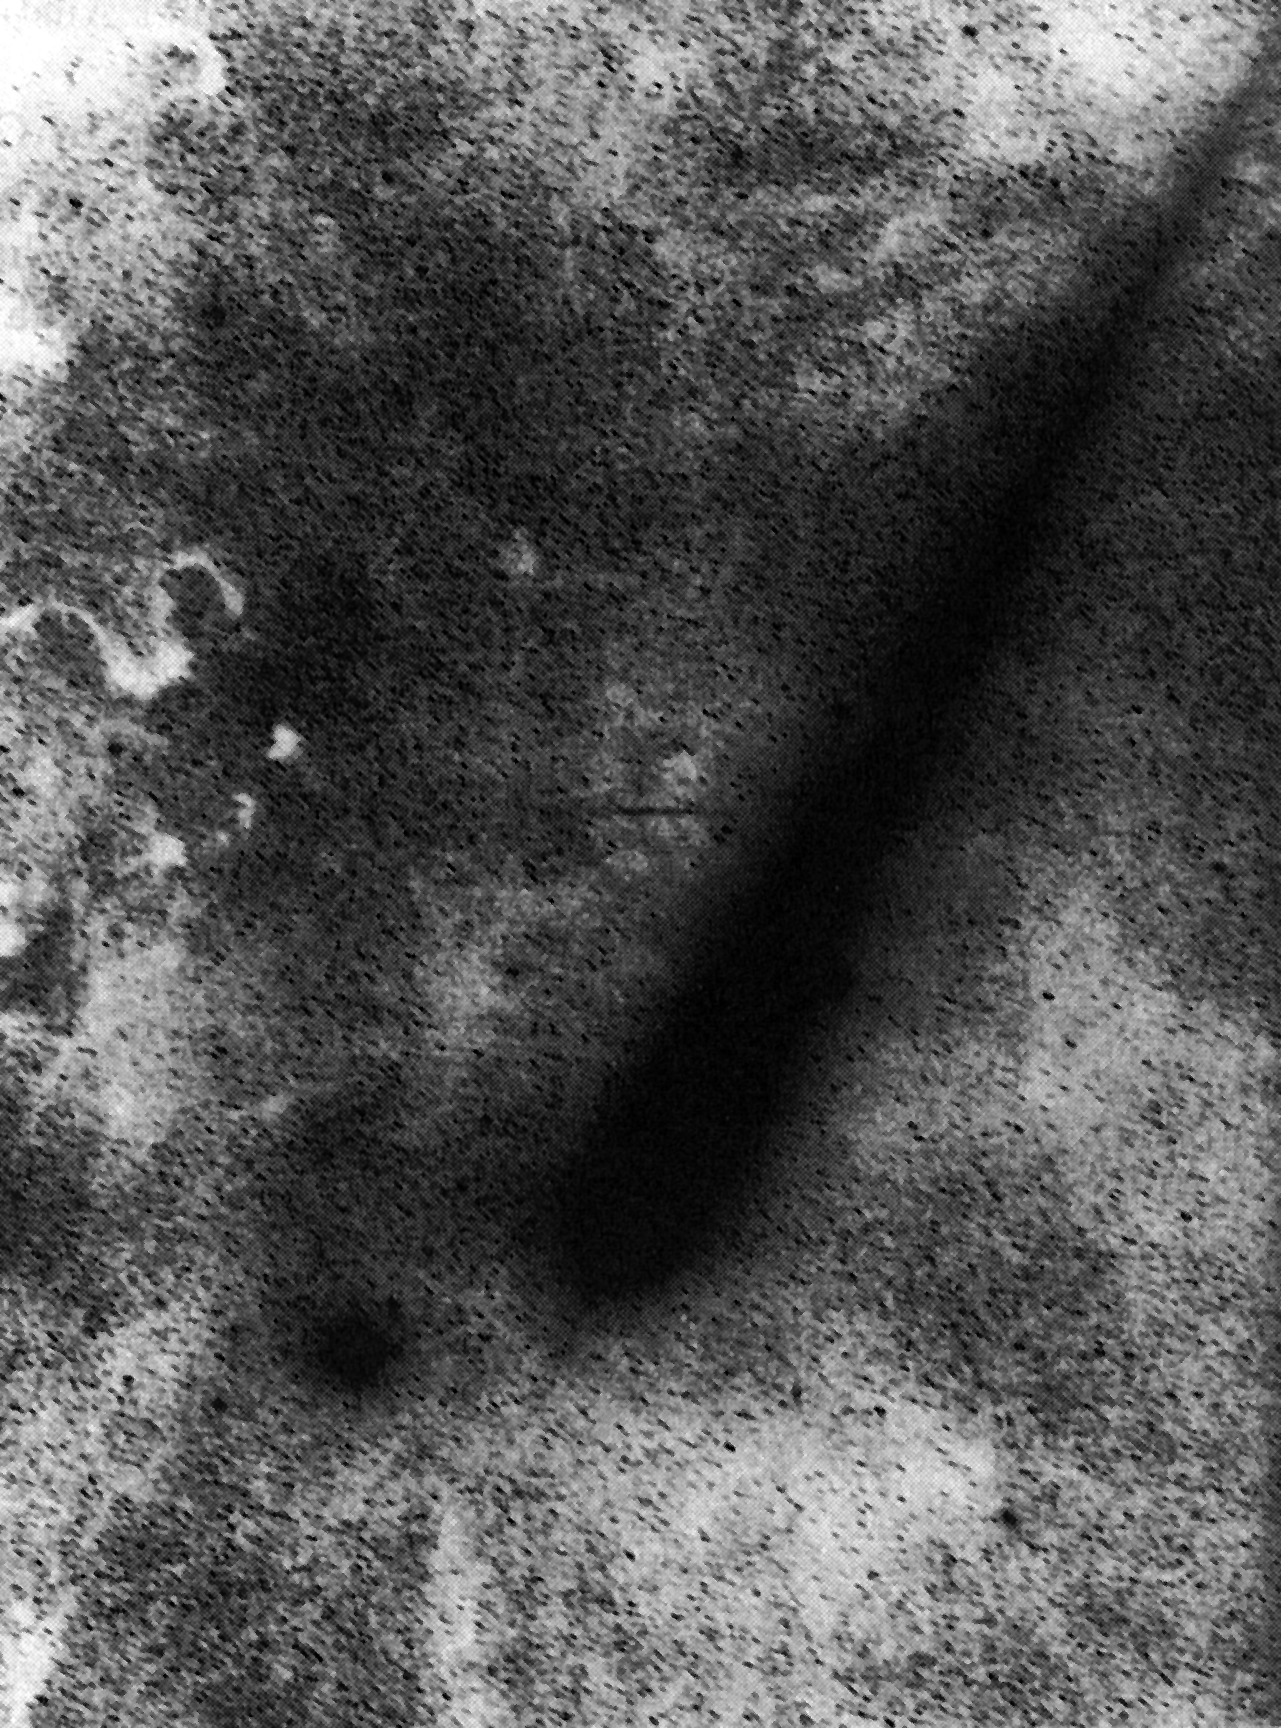

An unusual view of comet Austin

An unusual view of Comet Austin. (ESO Press Photo eso9007; BW)

Credit: ESO